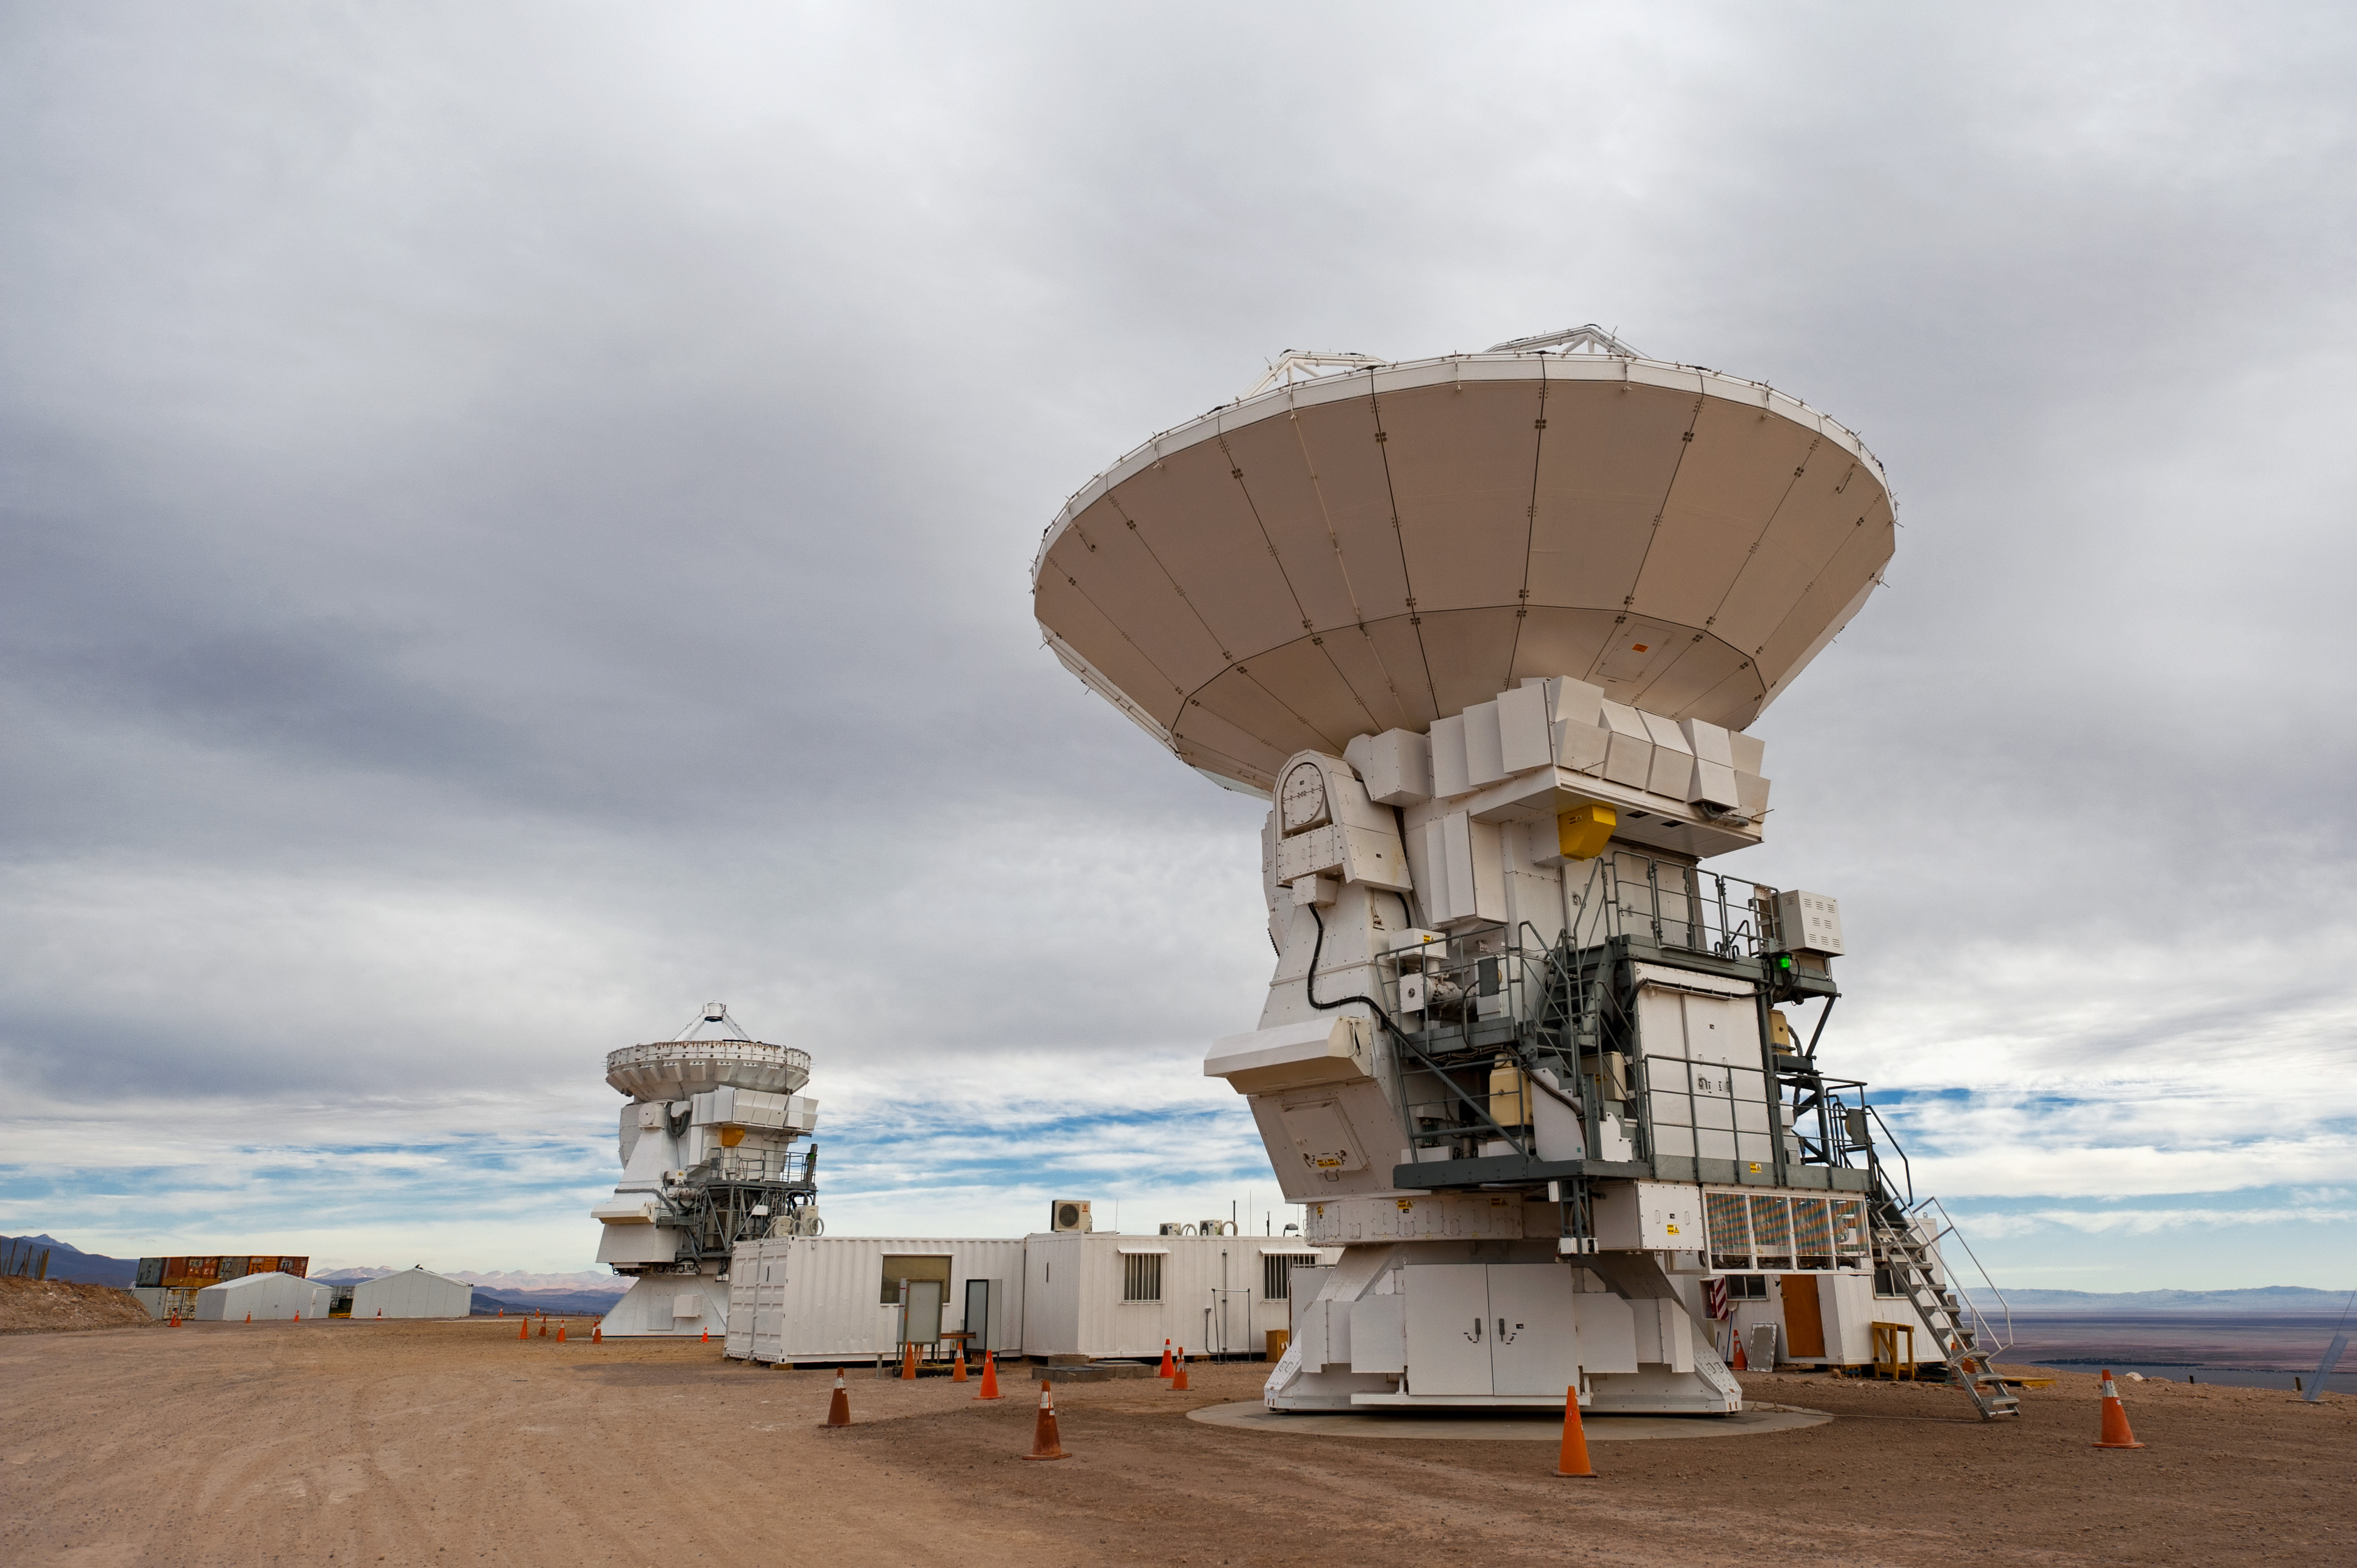

A 12-meter and a 7-meter antena

A 12-meter and a 7-meter Japanese antenna under an unusually cloudy sky, in the MELCO assembly area, at the ALMA Operations Support Facility (OSF), located at 2900 m altitude.

Credit: J.F. Salgado (ESO)